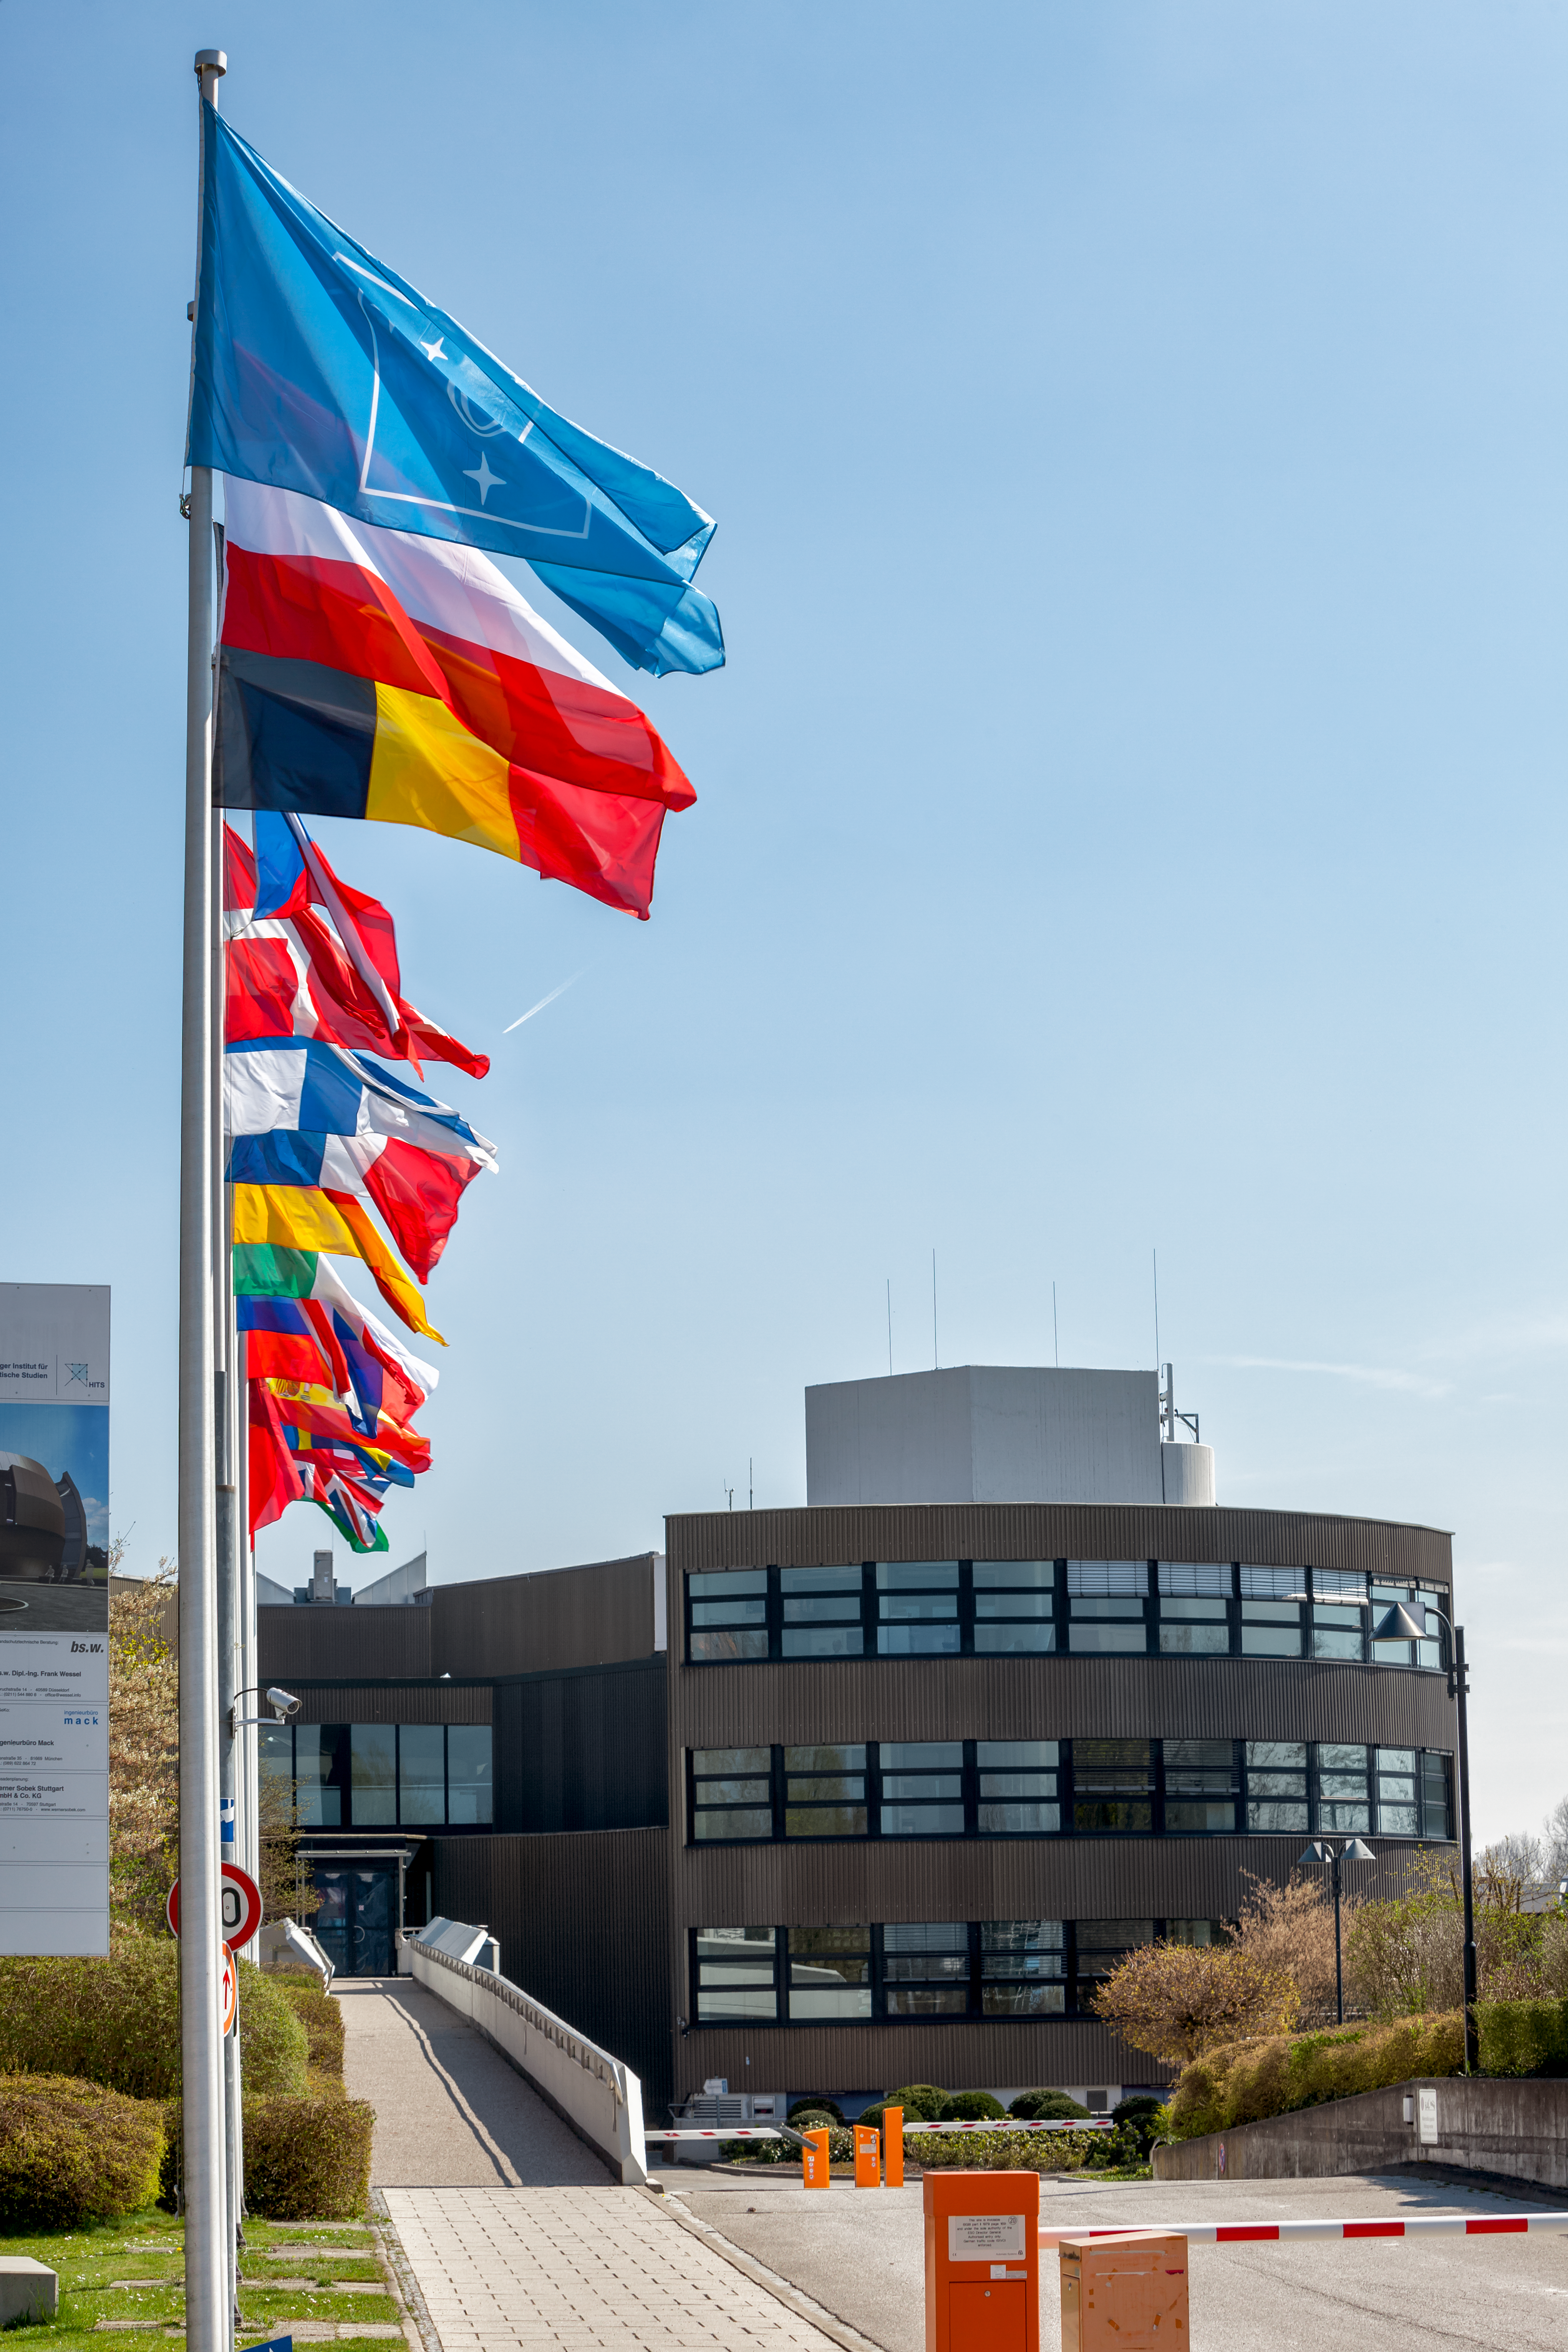

ESO Member States' flags

The flags of all the ESO Member States flying outside ESO's Headquarters in Garching, near Munich.

Credit: ESO